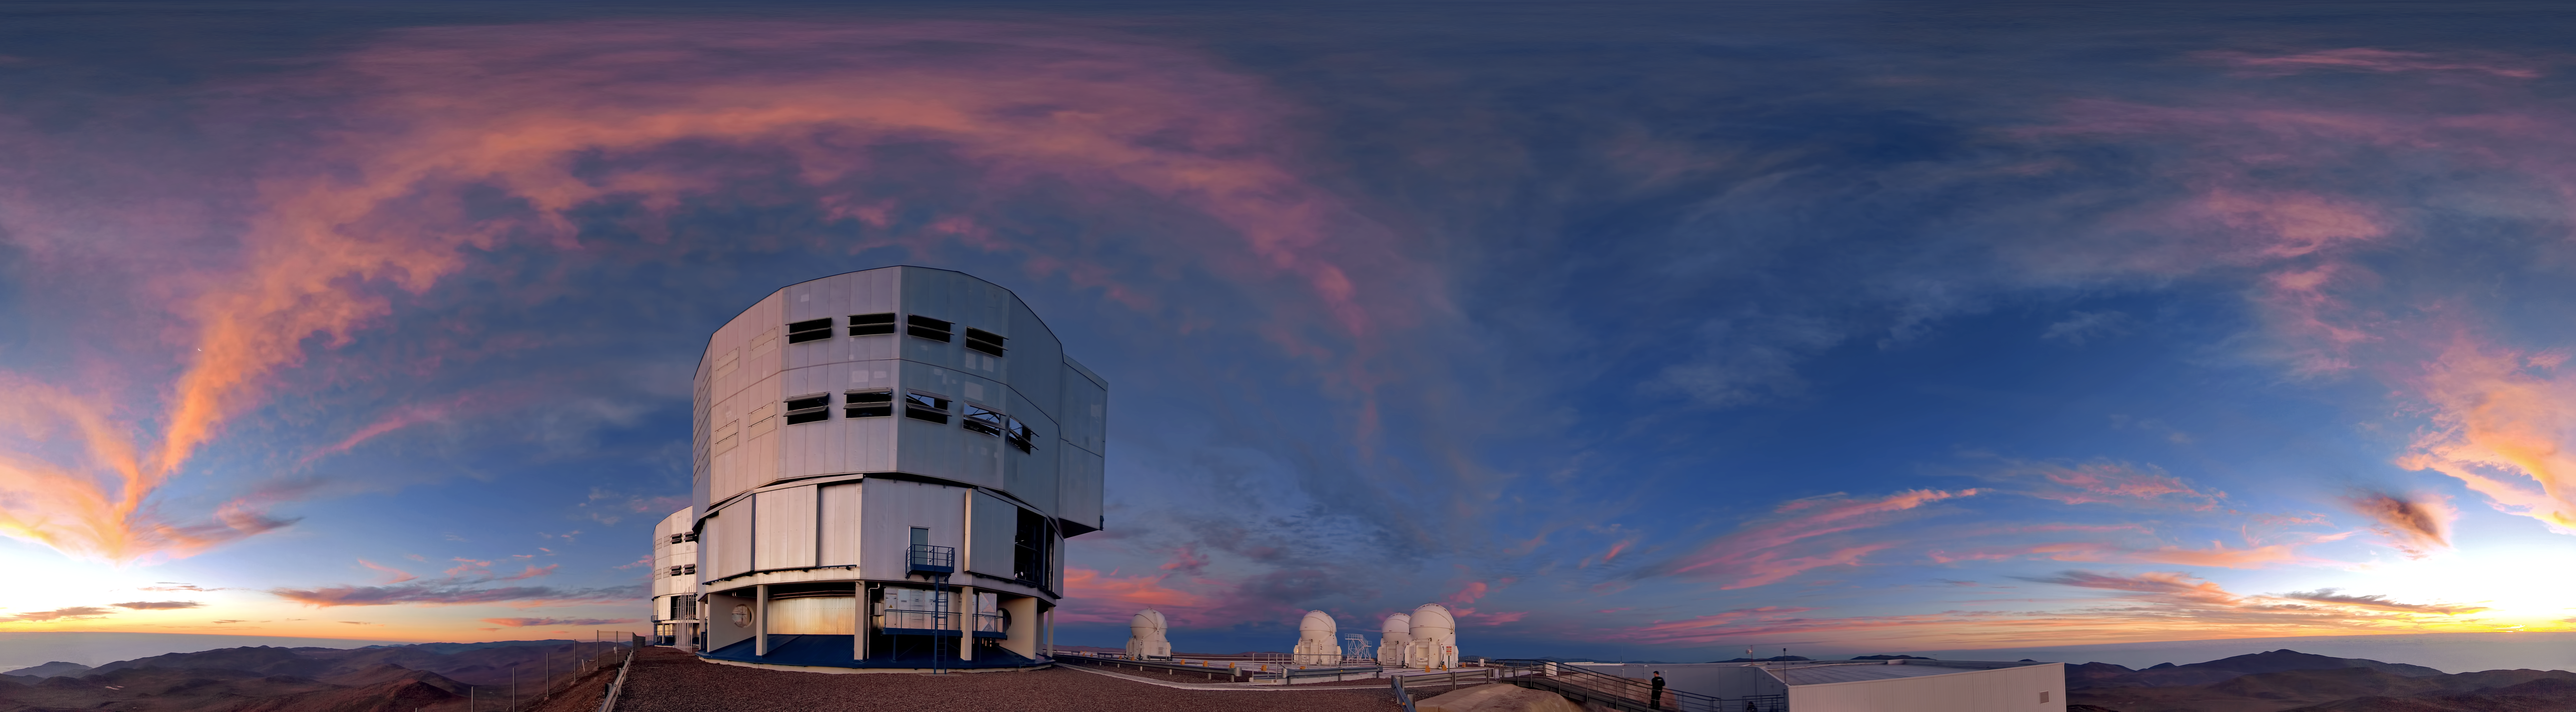

360 degree panorama view of Paranal at sunset

360 degree panorama view of Paranal at sunset with a rare display of clouds.

Credit: ESO/R. Wesson